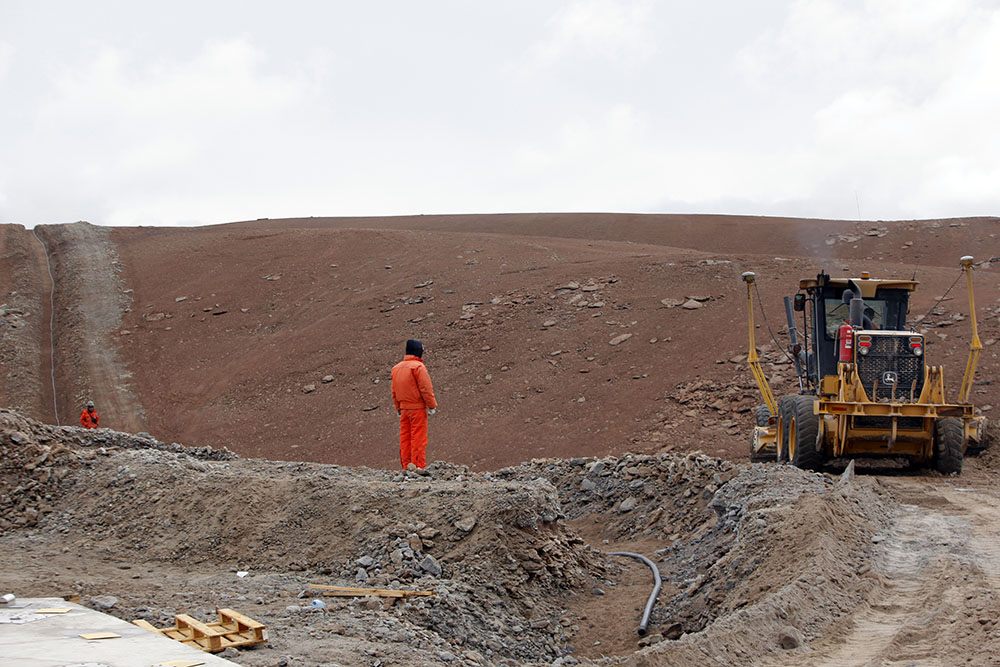

Chajnantor Construction

Specialists participated in the construction of ALMA, working on diverse tasks related to civil works and power works at the AOS. In this photo: fiber optic works.

.

Credit: Carlos Padilla - AUI/NRAO